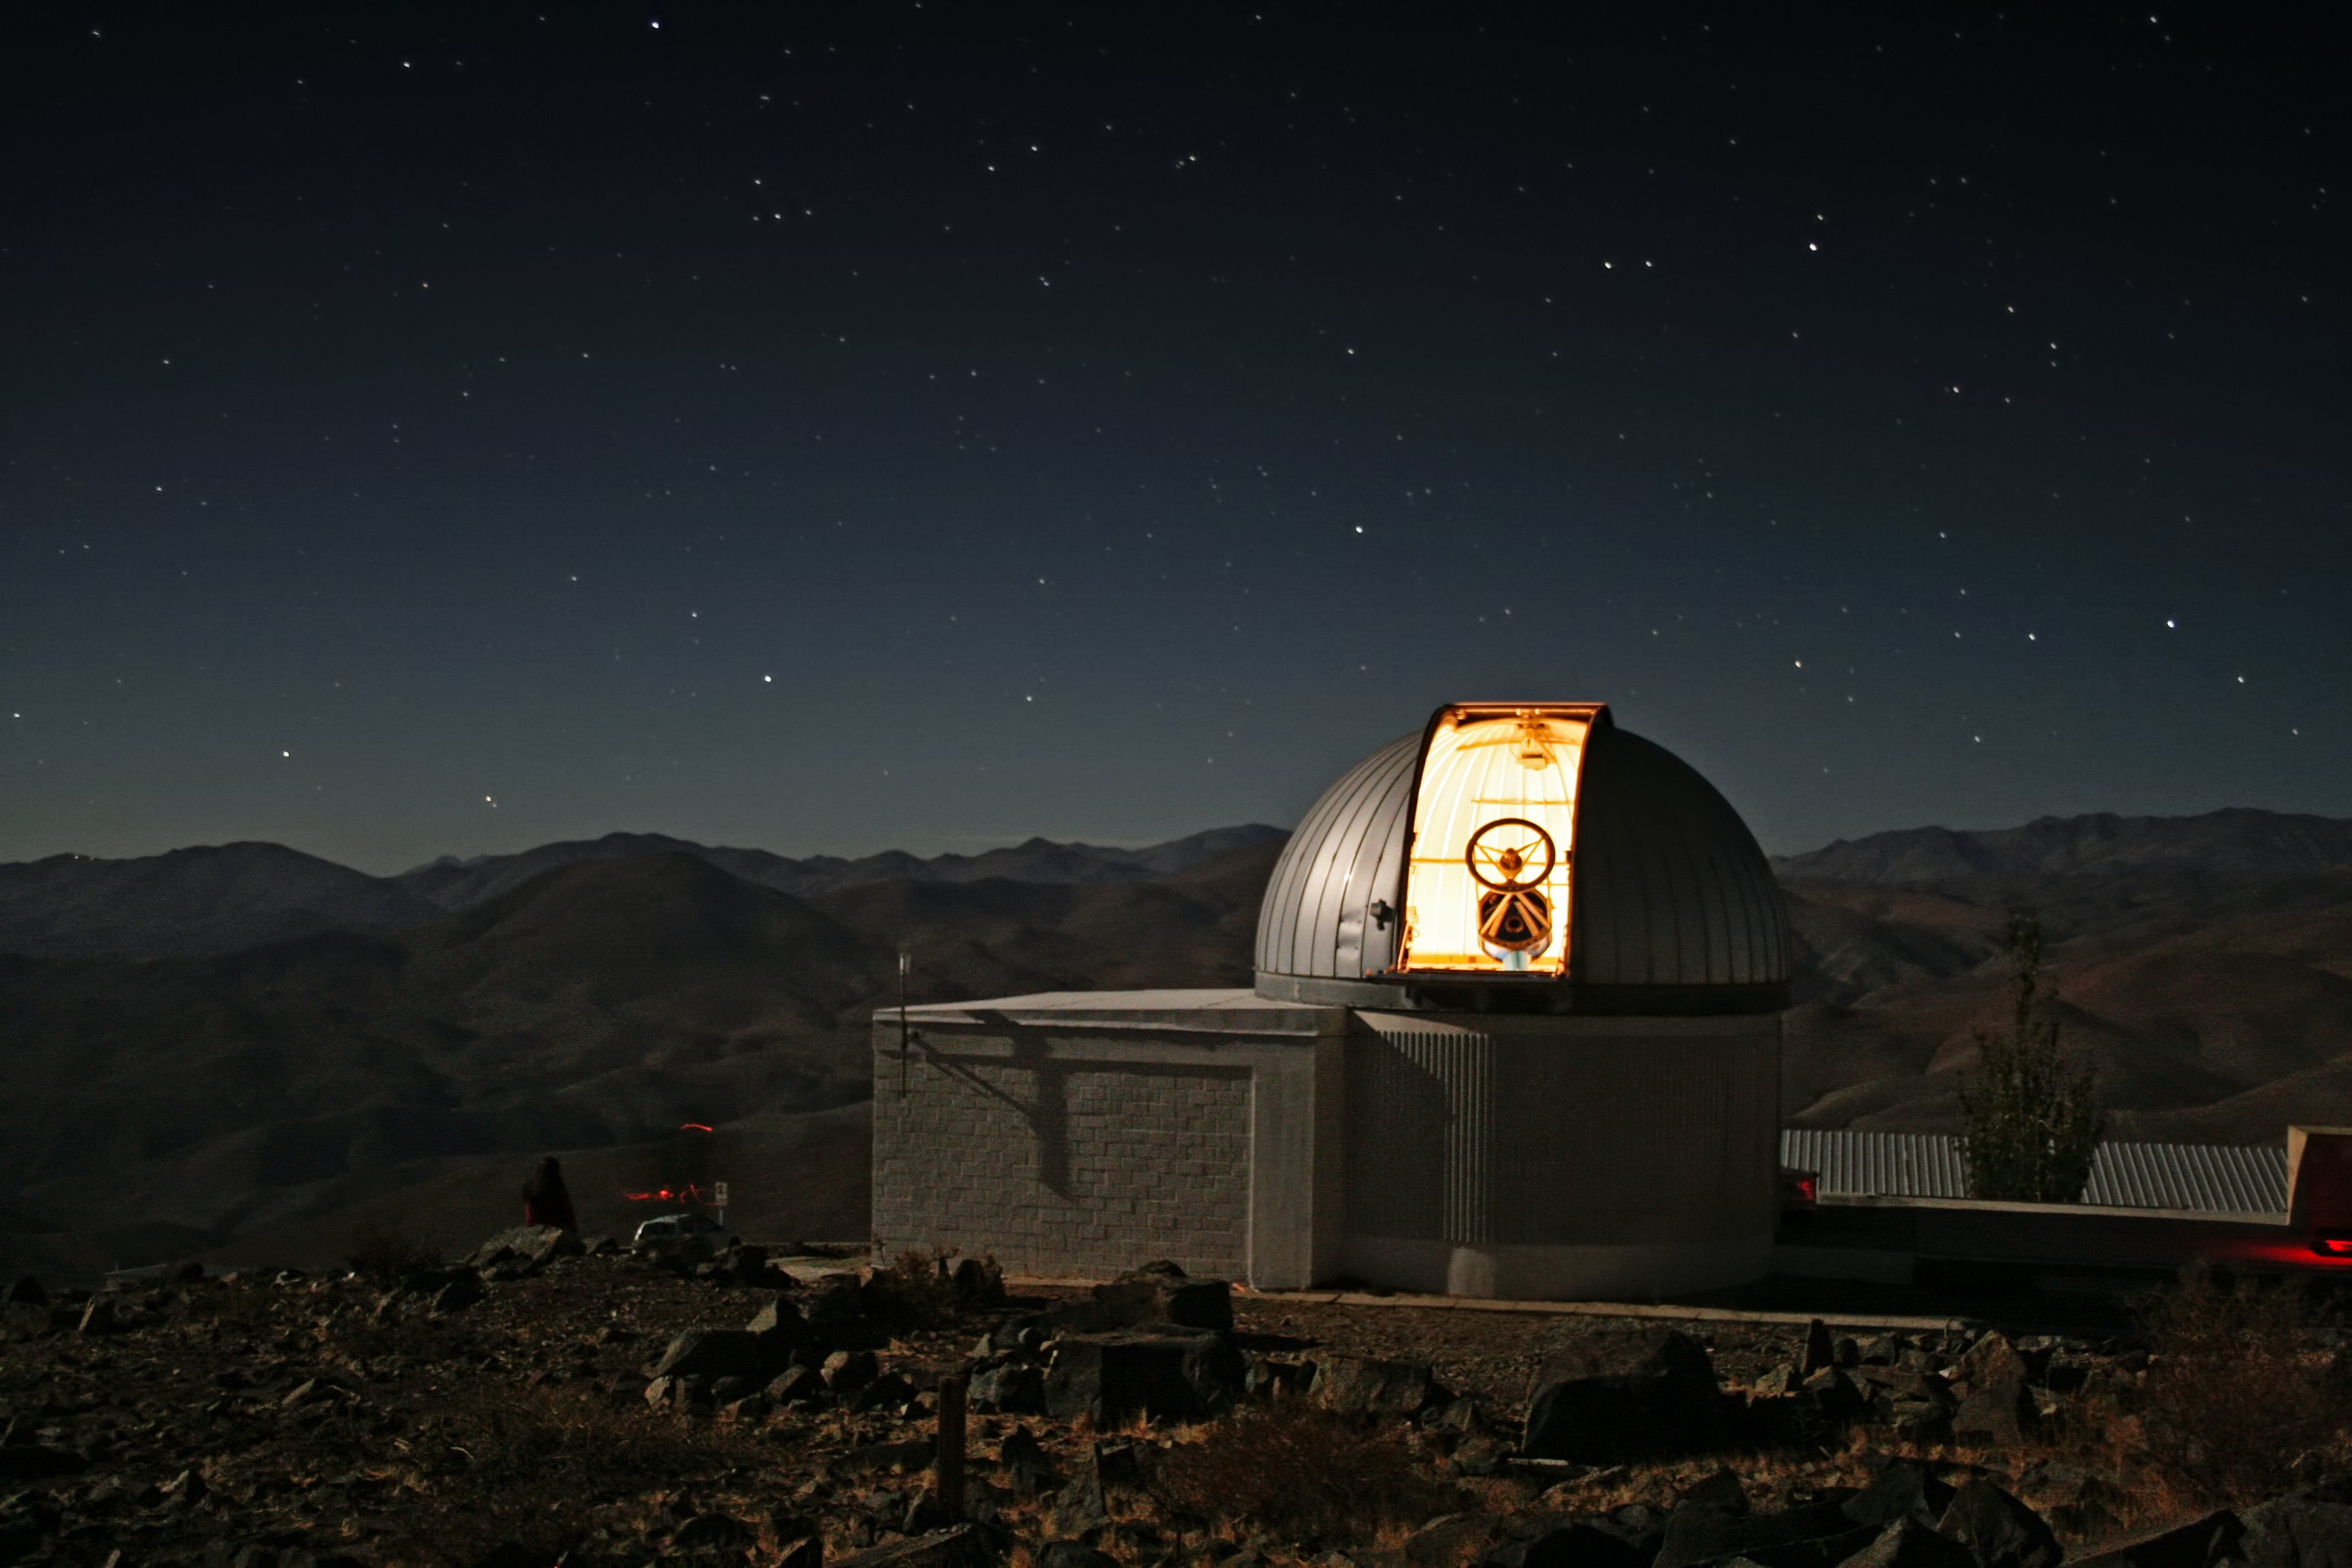

The TRAPPIST–south telescope at La Silla

A new robotic telescope had first light at ESO’s La Silla Observatory, in Chile, in June 2010. TRAPPIST (TRAnsiting Planets and PlanetesImals Small Telescope–South) is devoted to the study of planetary systems through two approaches: the detection and characterisation of planets located outside the Solar System (exoplanets) and the study of comets orbiting around the Sun. The 60-cm national telescope is operated from a control room in Liège, Belgium, 12 000 km away.

Credit: E. Jehin/ESO